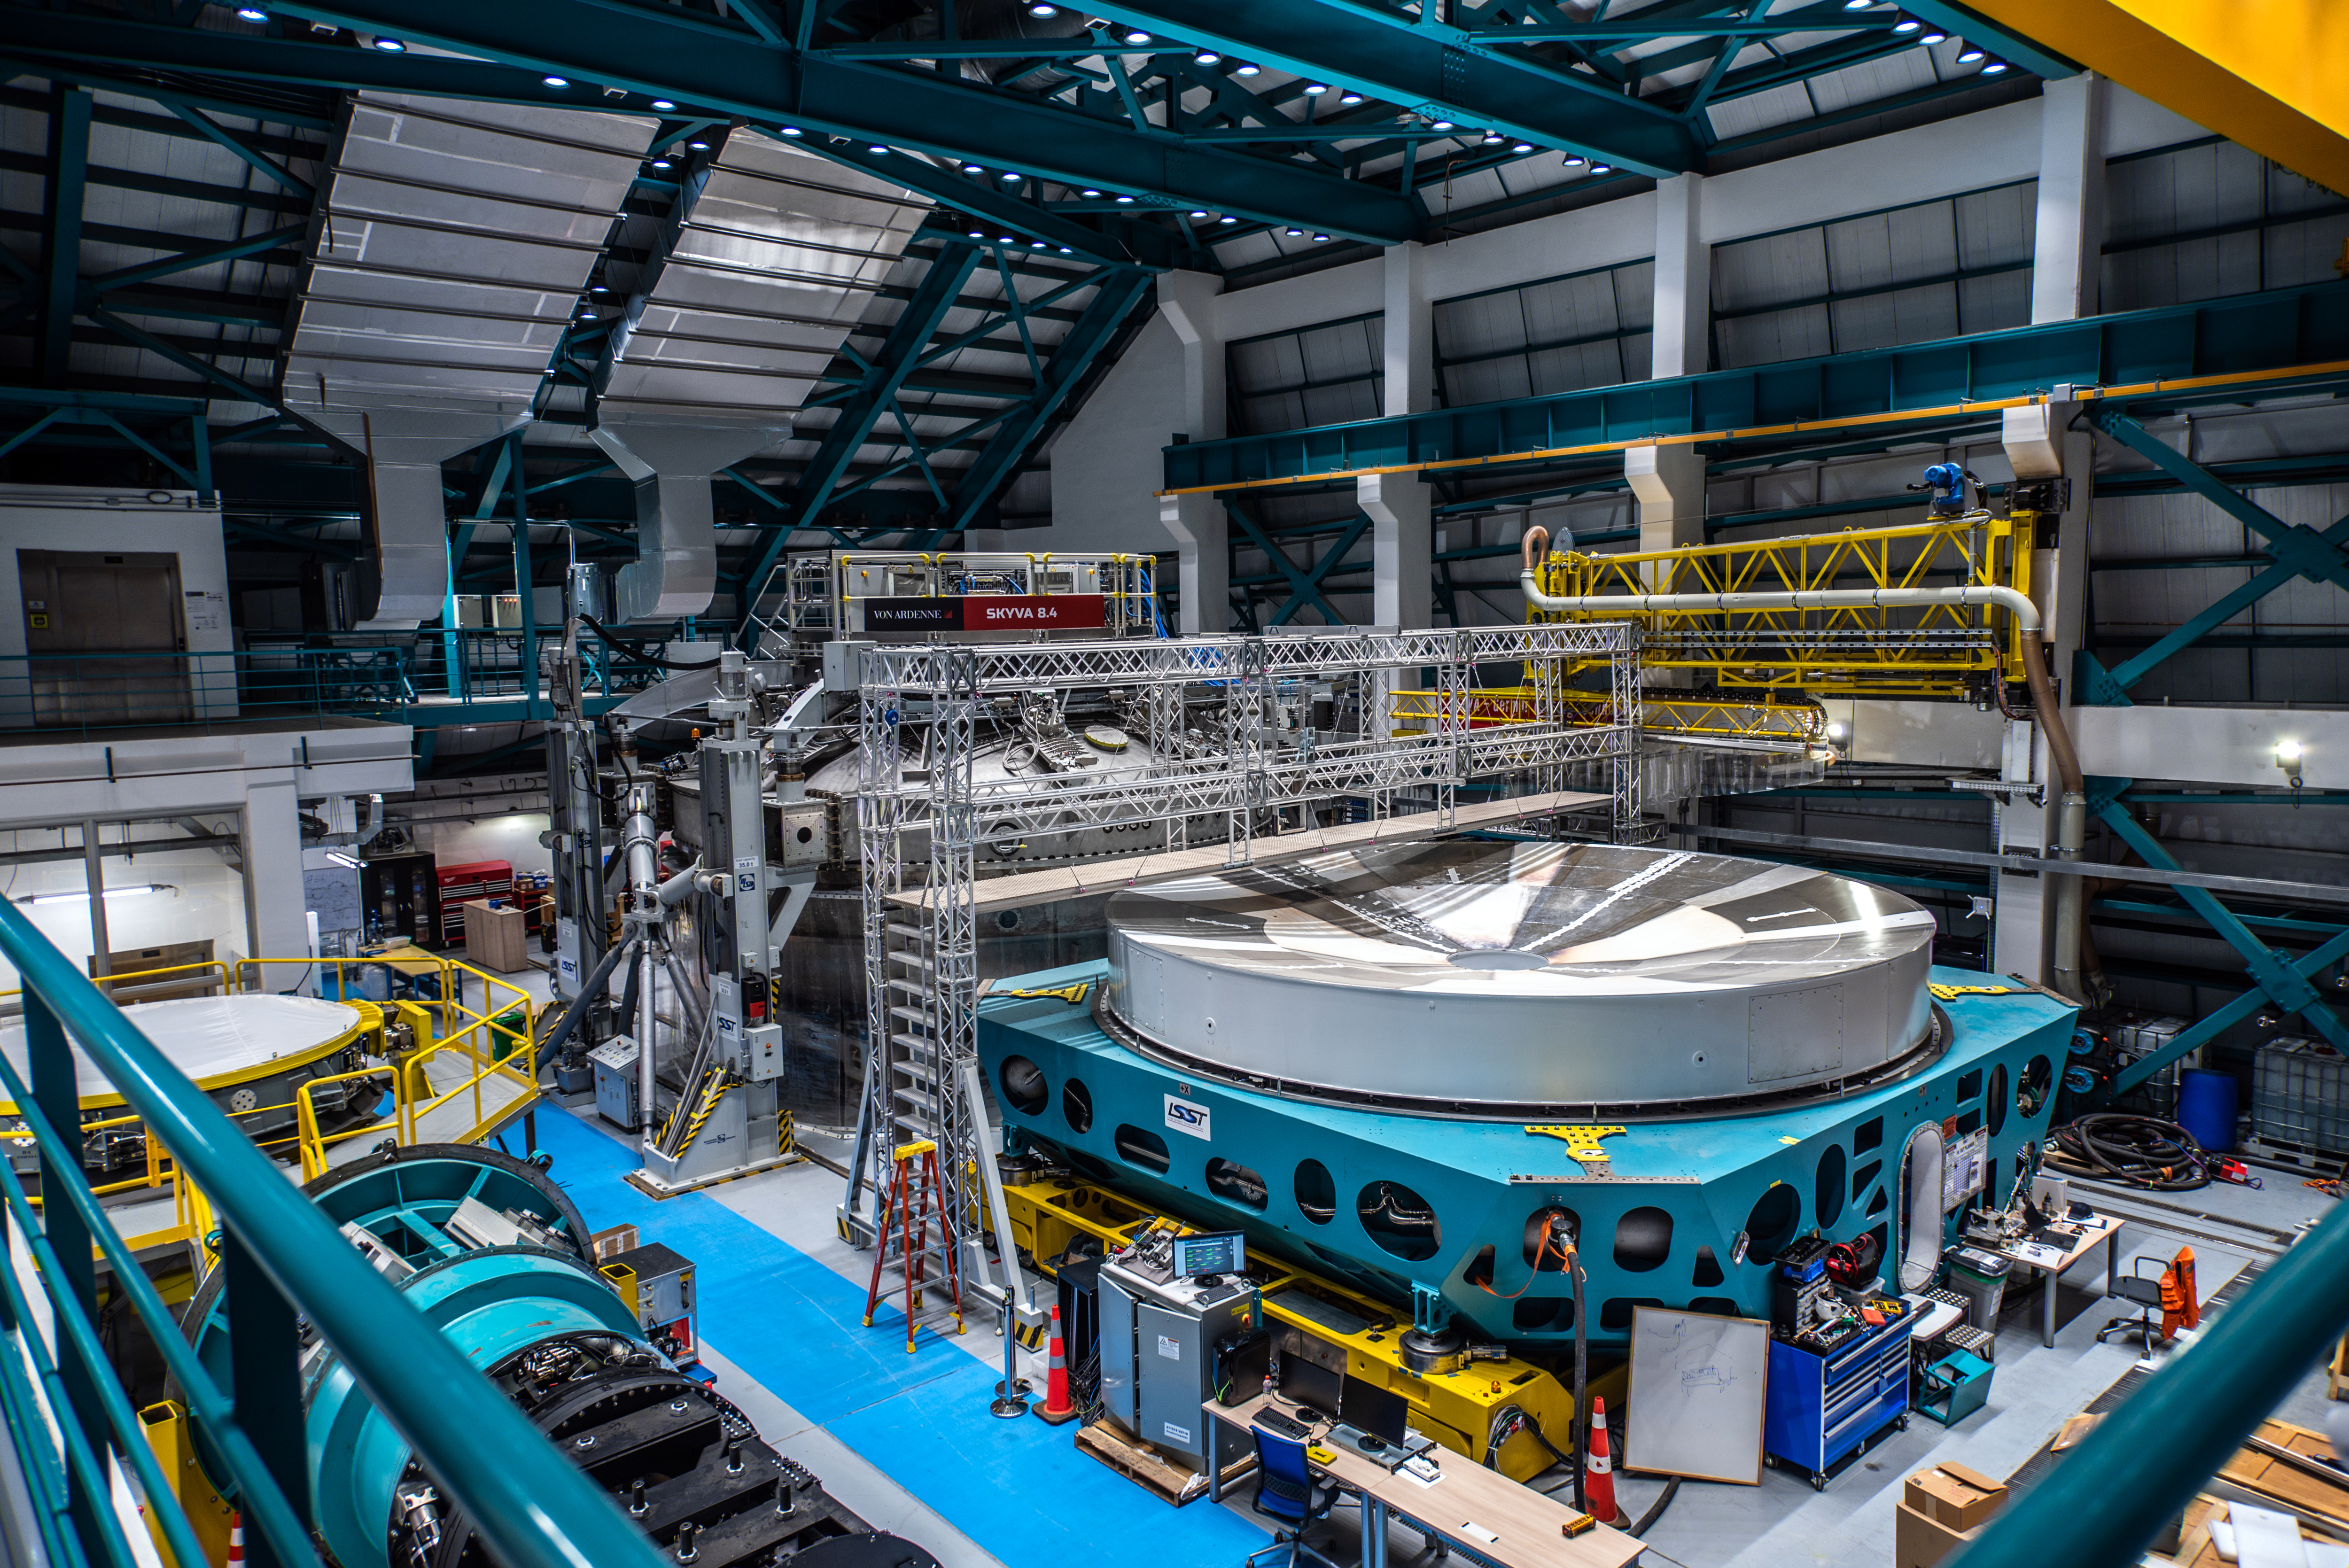

Rubin M1M3 Surrogate in the Coating Plant on 11 August 2021

Photo of the Rubin M1M3 Surrogate in the Coating Plant taken during the visit of the Chilean Minister of Science, Technology, Knowledge and Innovation, Andrés Couve to Cerro Pachón in Chile on 11 August 2021.

Credit: Chilean Ministry of Science, Technology, Knowledge and Innovation/NOIRLab/NSF/AURA